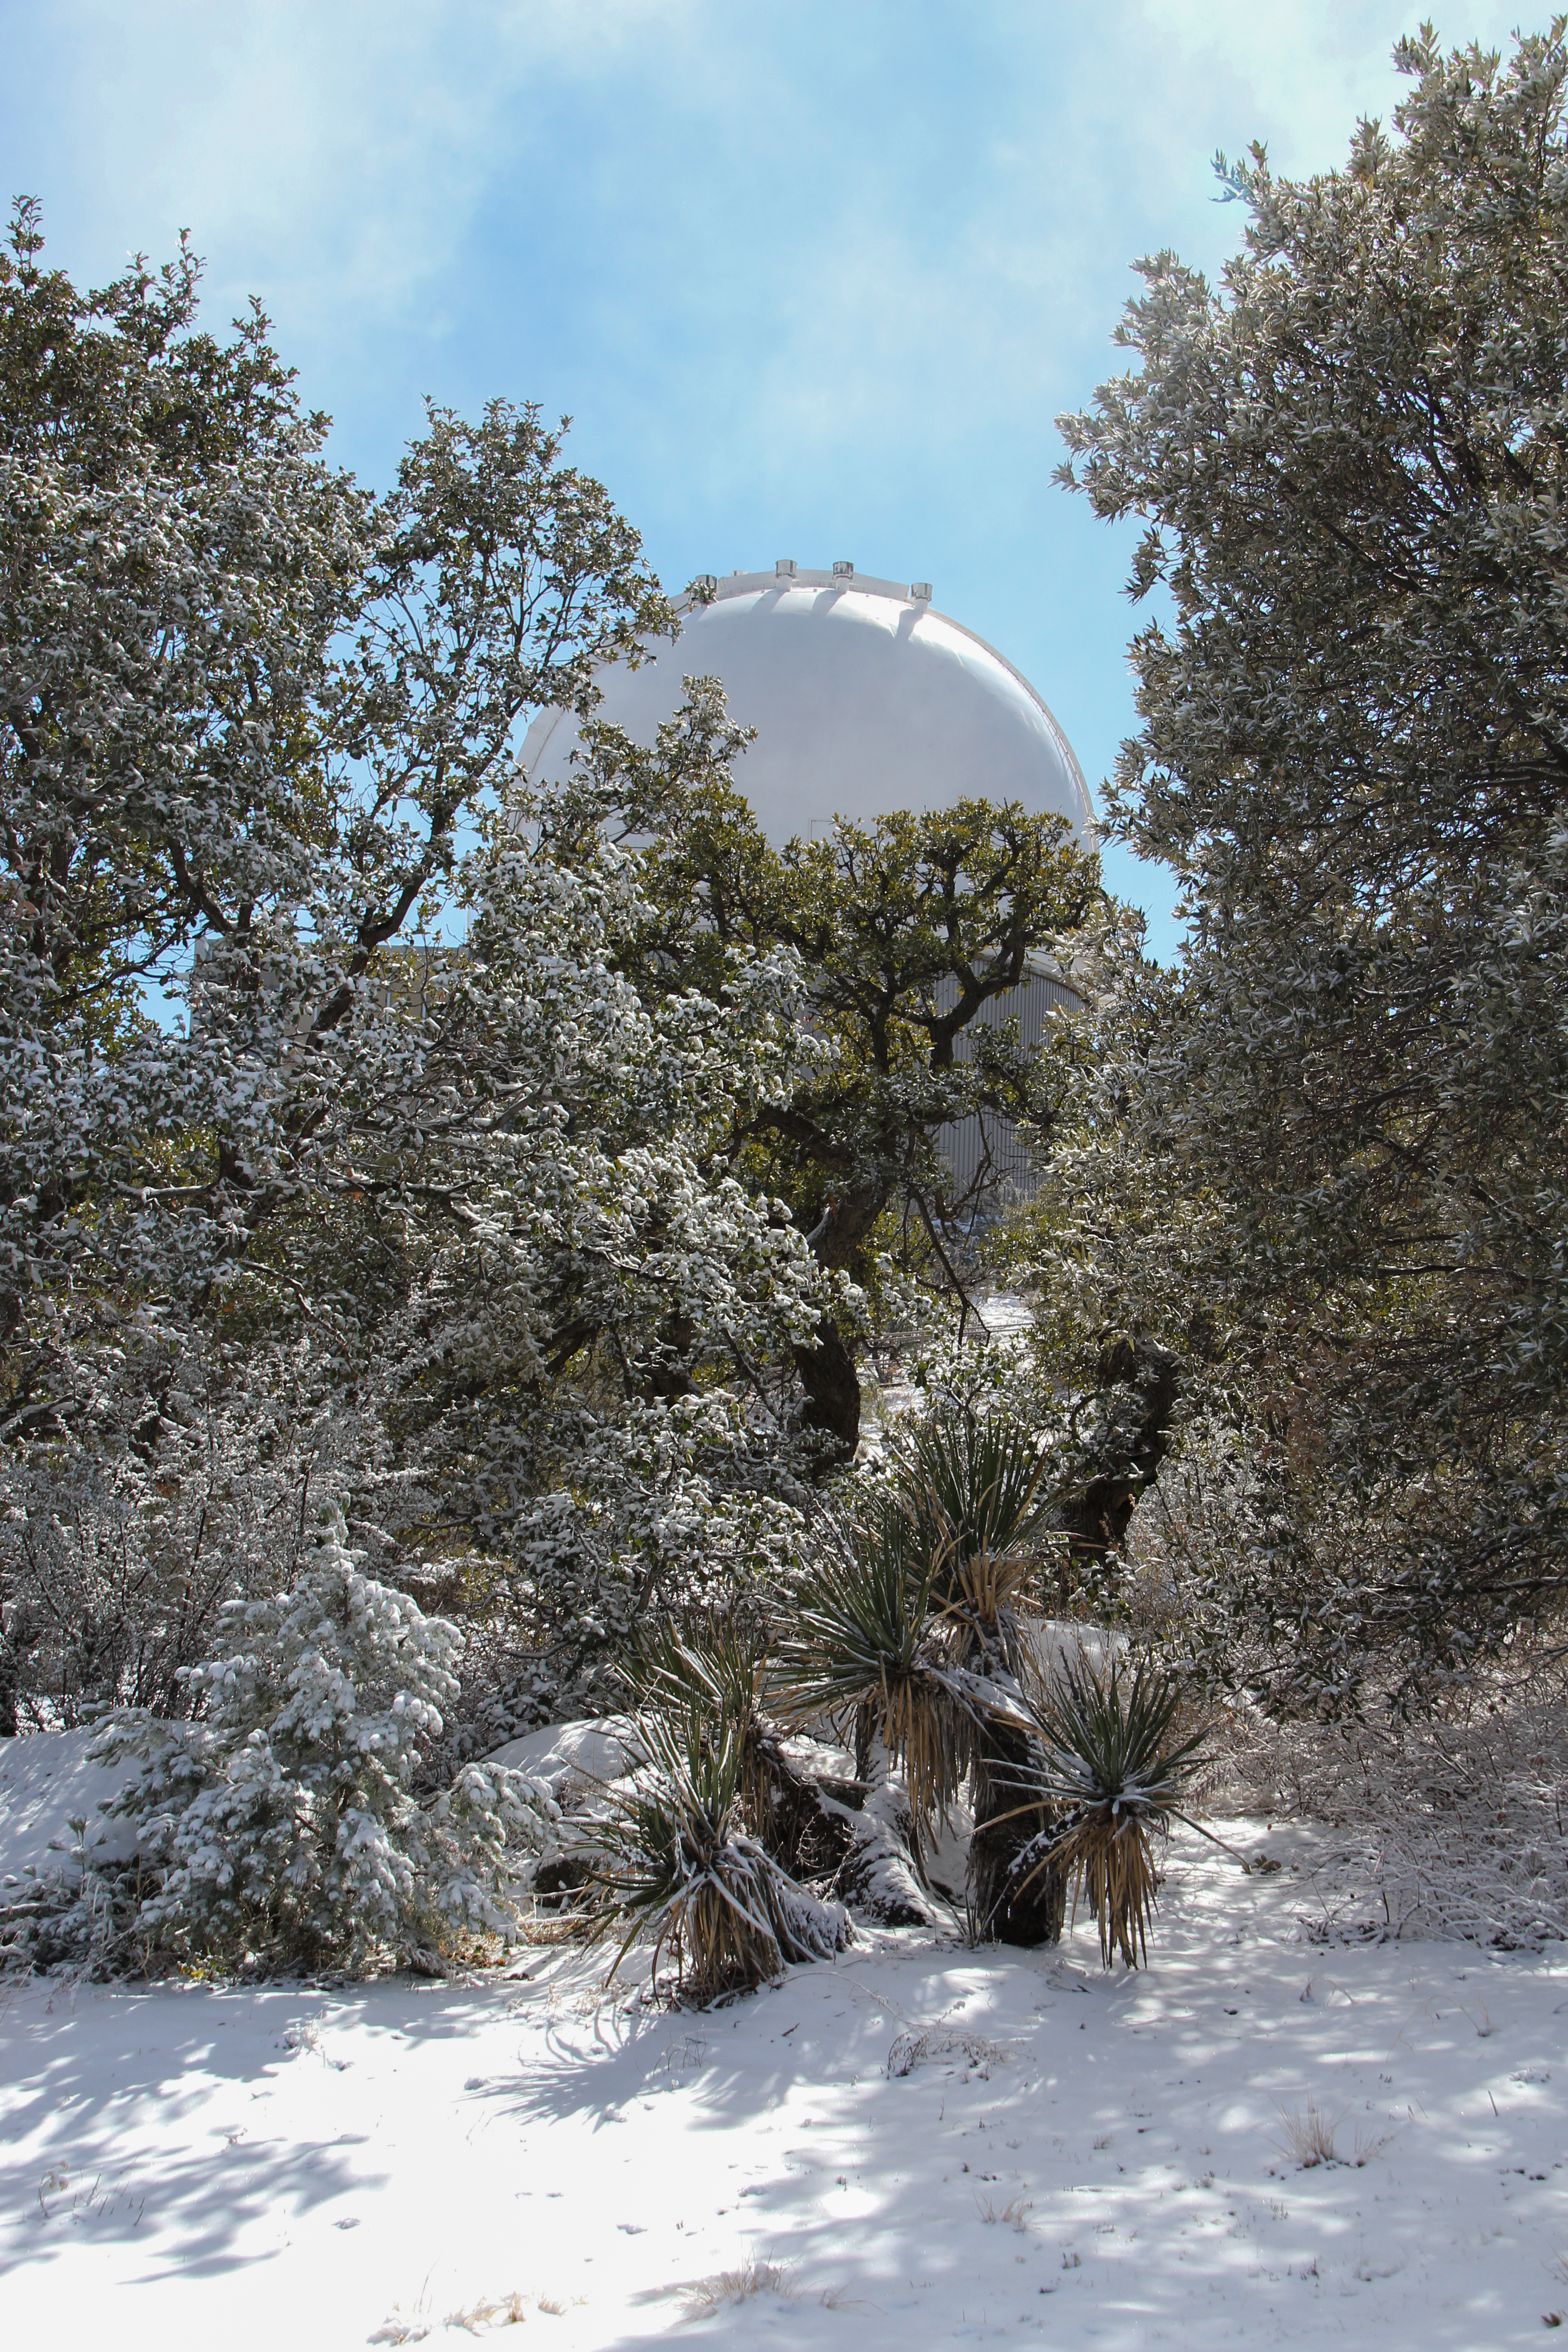

KPNO 2.1-meter Telescope

Snowy day at the KPNO 2.1-meter Telescope at Kitt Peak National Observatory, AZ.

Credit: KPNO/NOIRLab/NSF/AURA/P. Marenfeld